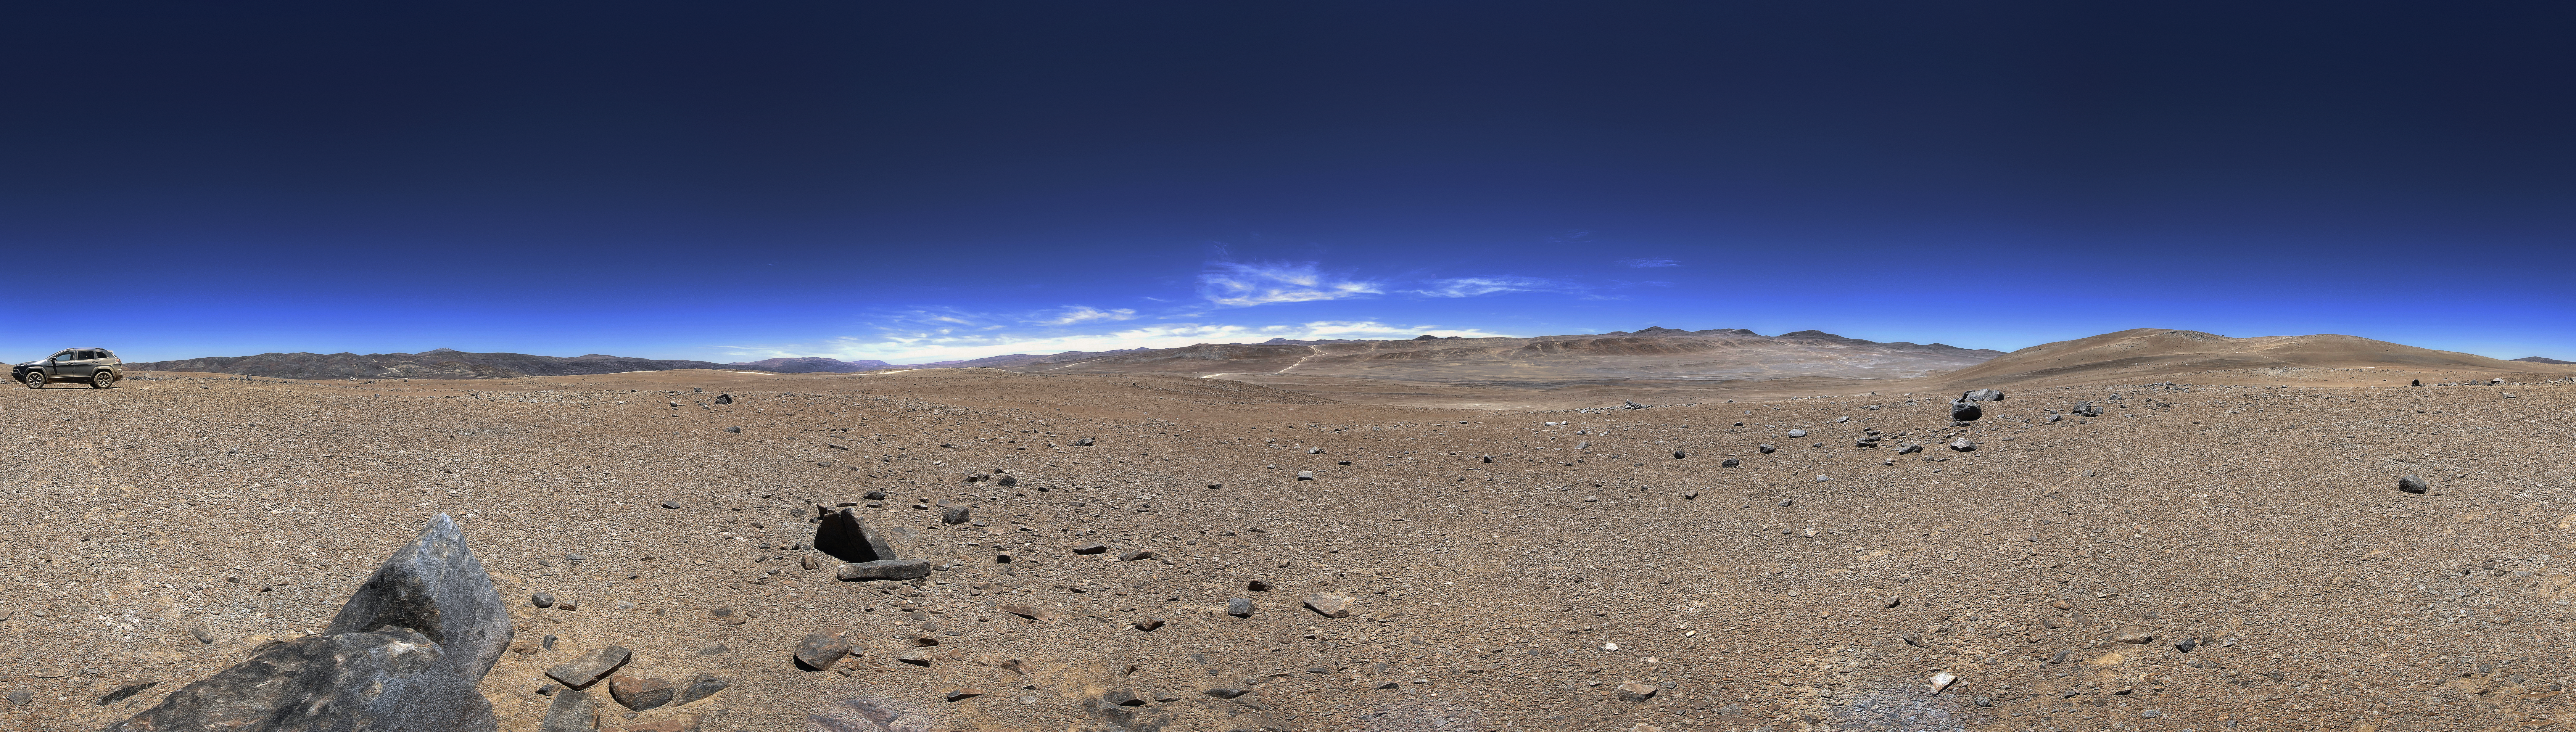

Panoramic view of CTA Observatory Site

In this panoramic view of the site of the future CTA Observatory.

Credit: ESO/CTAO/A. Kaufer